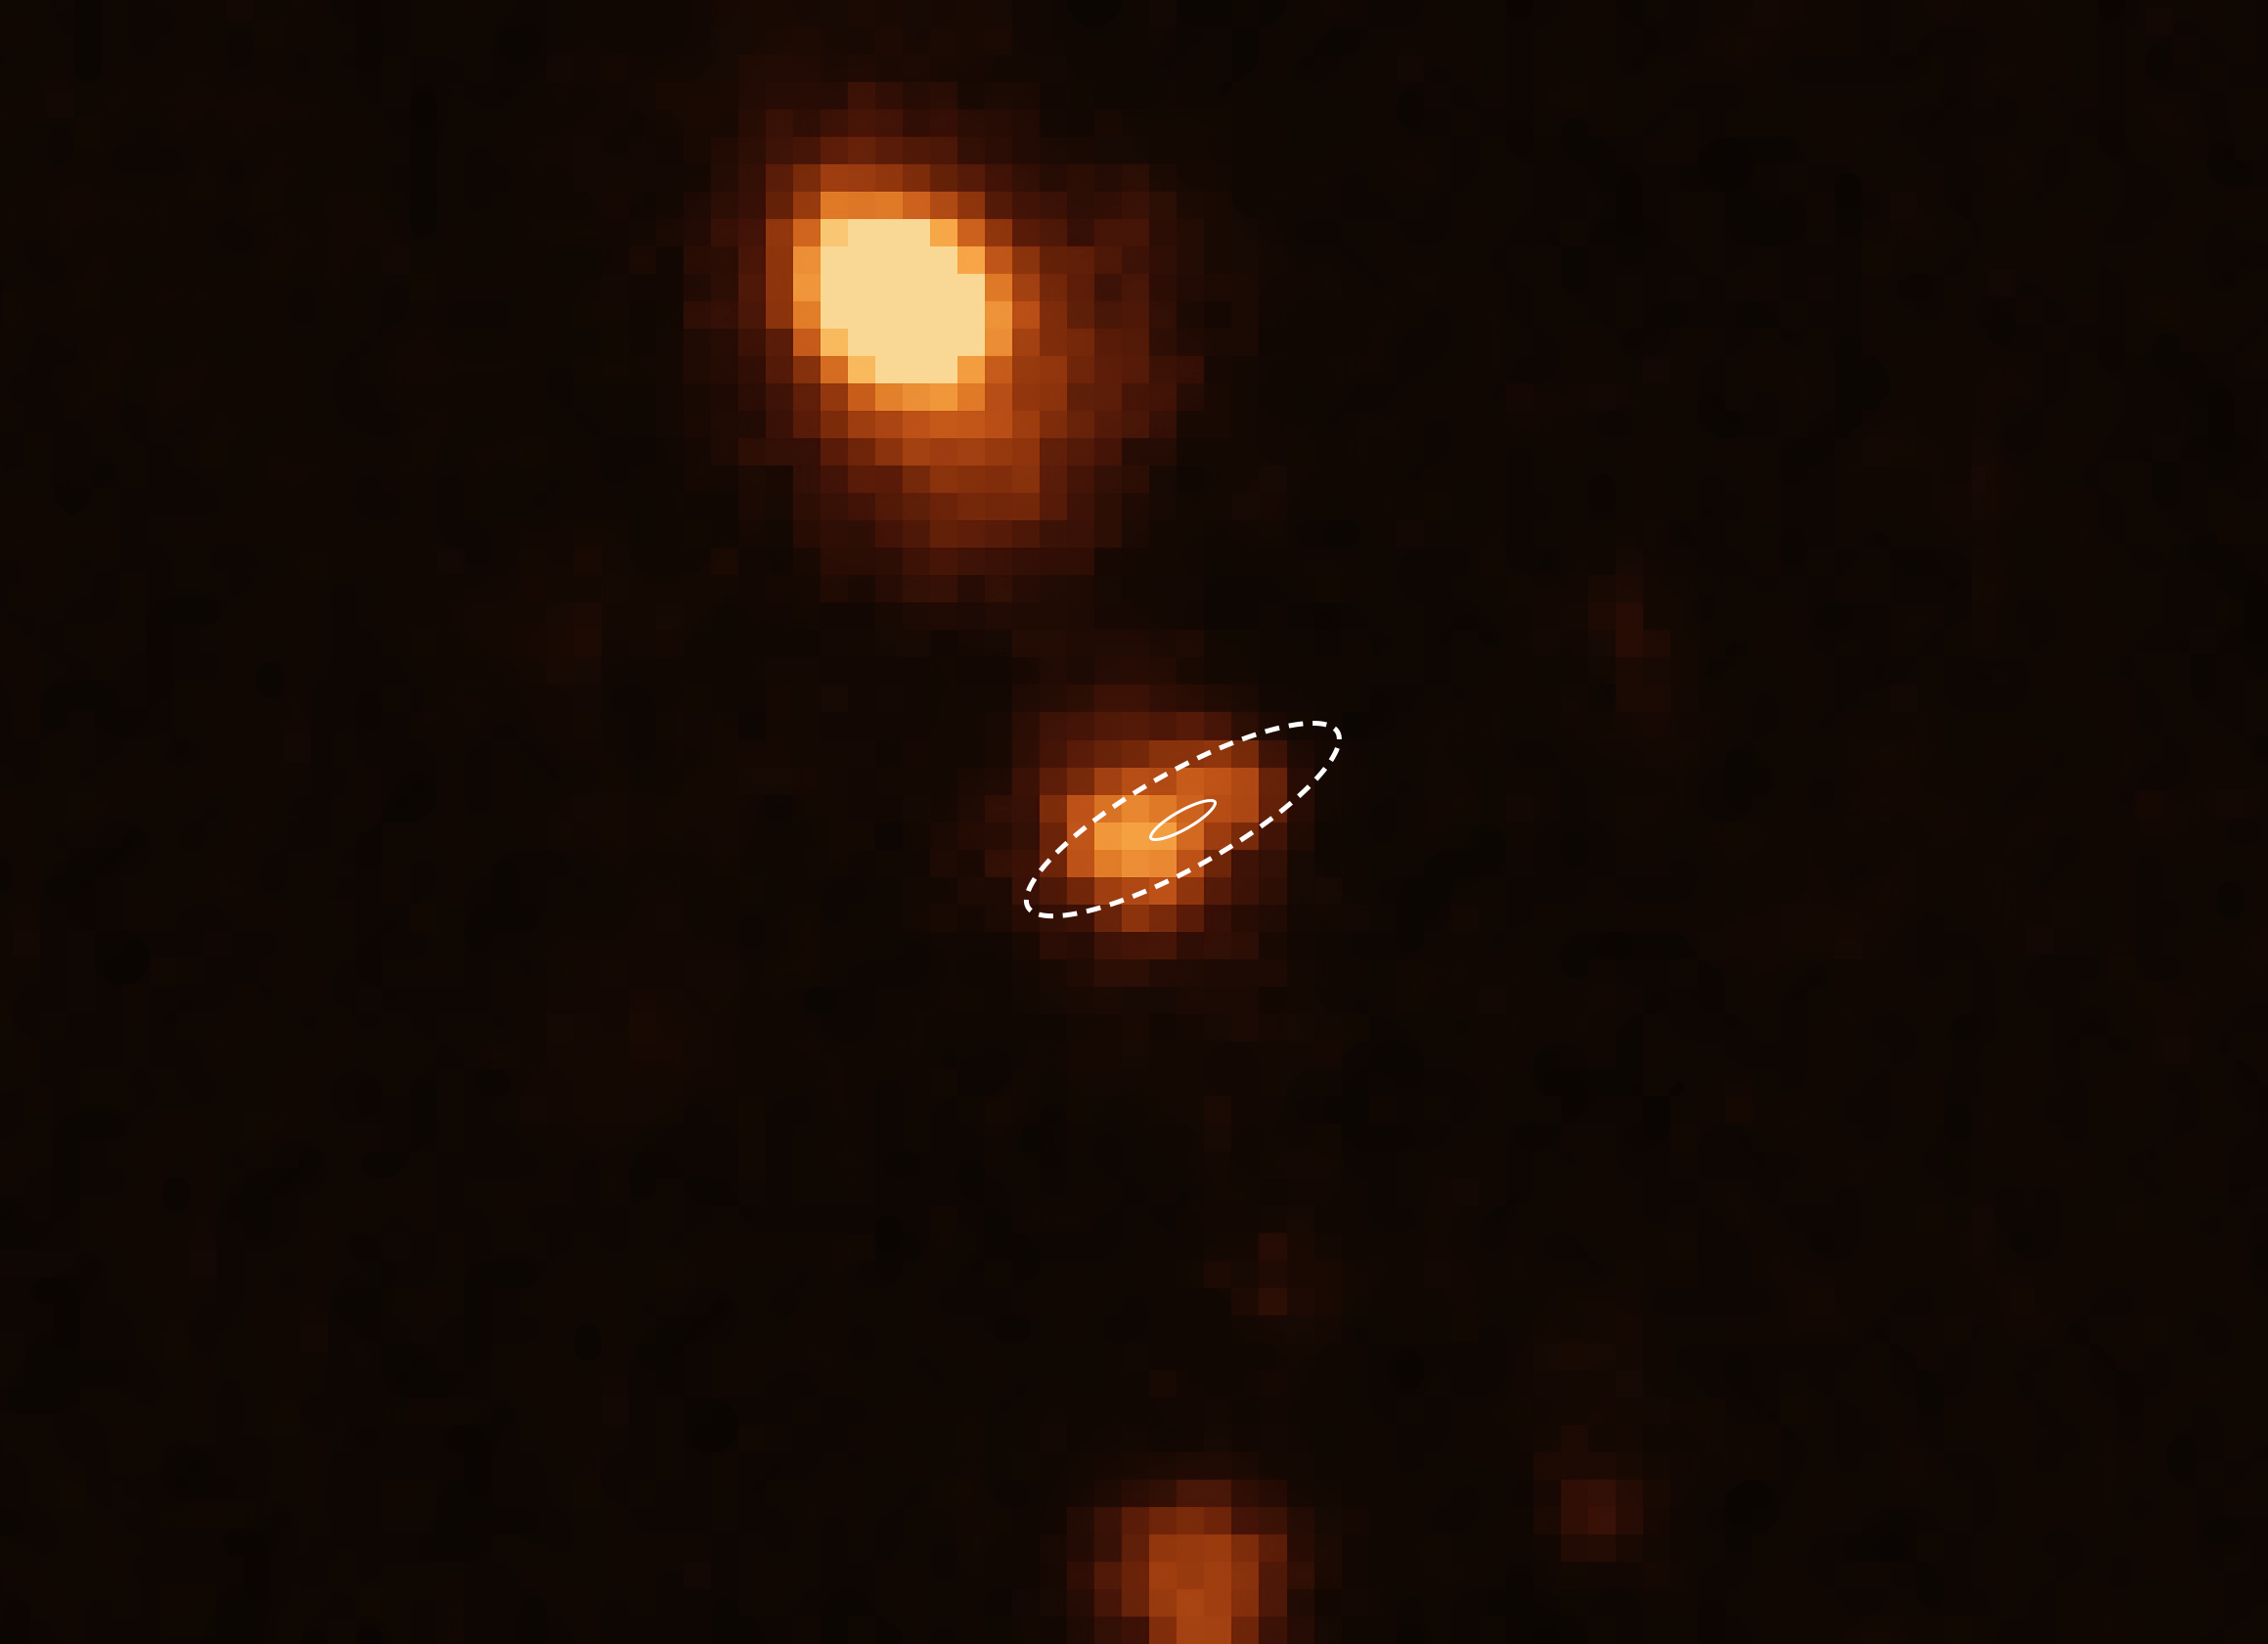

VLT image of the location of FRB 181112

Soon after the Australian Square Kilometre Array Pathfinder (ASKAP) radio telescope pinpointed a fast radio burst, named FRB 181112, ESO’s Very Large Telescope (VLT) took this image and other data to determine the distance to its host galaxy (FRB 181112 location indicated by the white ellipses). The analysis of these data revealed that the radio pulses have passed through the halo of a massive galaxy (at the top of the image) on their way toward Earth.

Credit: ESO/X. Prochaska et al.